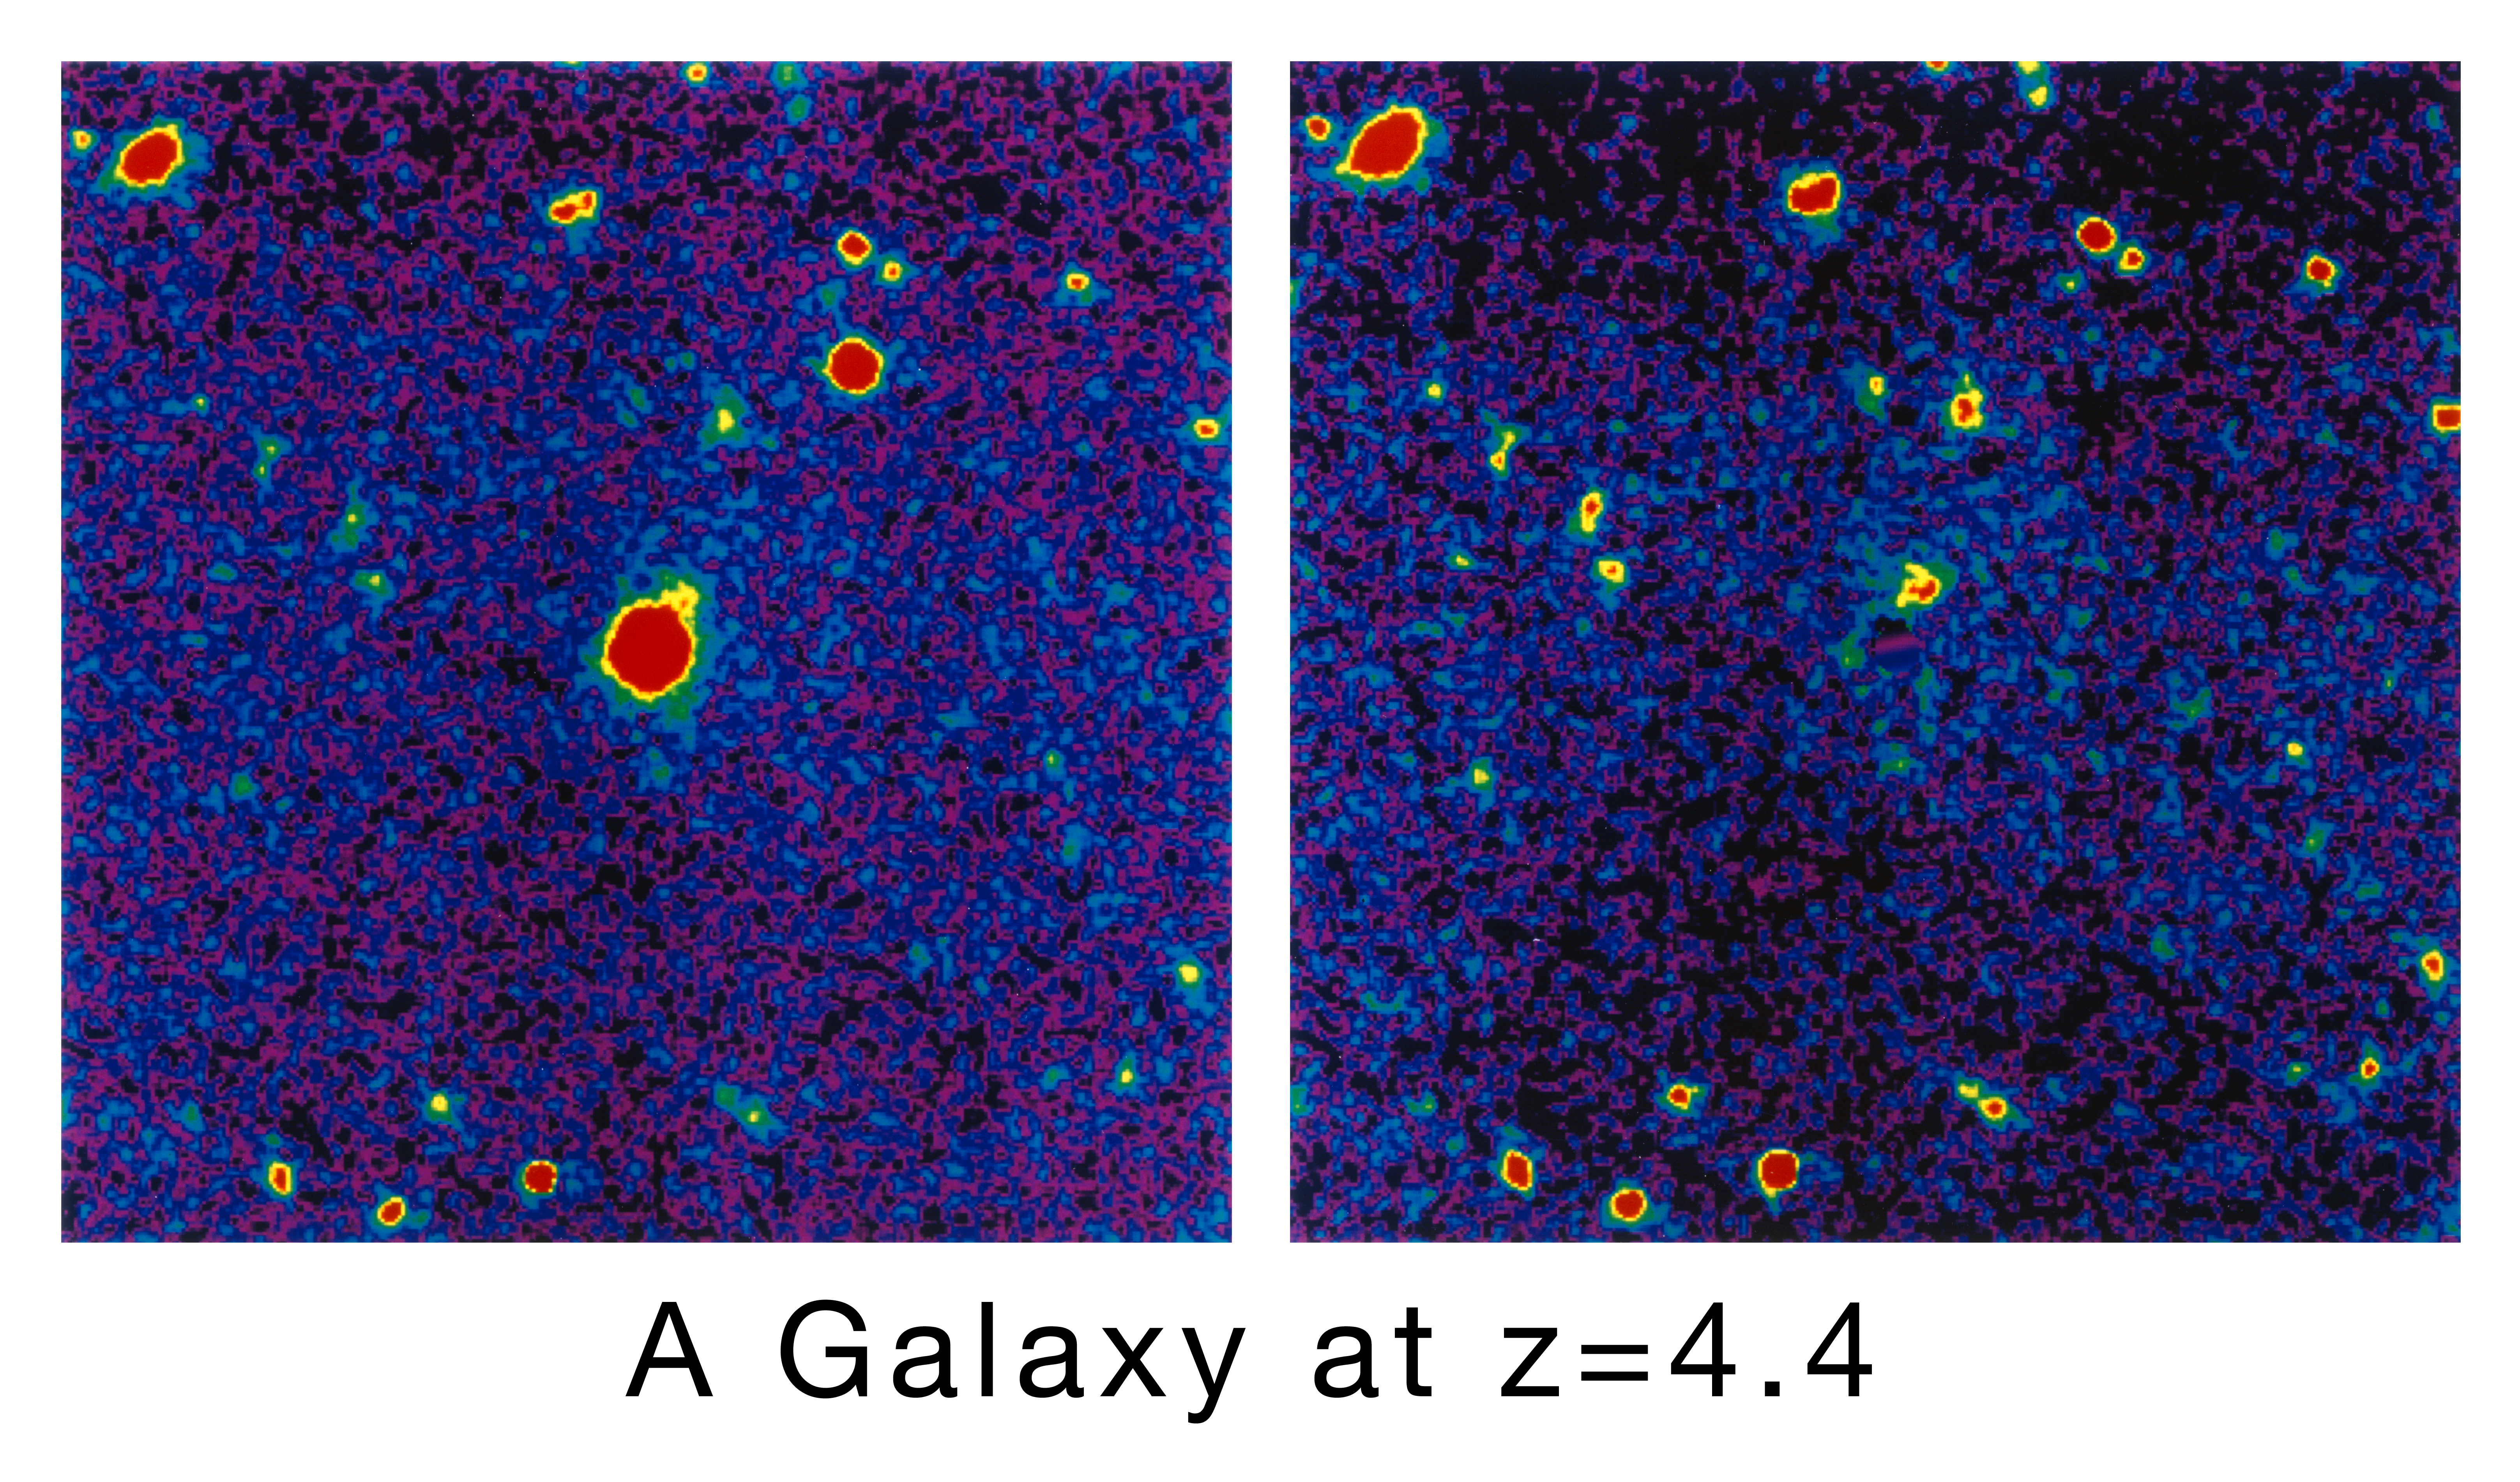

A galaxy at the edge of the Universe

These two photos show the extremely distant galaxy with redshift z = 4.4, detected near QSO 1202-07.

(a) The left image was obtained with the SUSI CCD camera at the ESO 3.5-metre NTT telescope. It is the sum of 6 single exposures in red colour of the QSO 1202-07 field with a total integration time of 60 minutes. Most of the objects seen are galaxies; the faintest ones have approx. red magnitude R = 26.5. The brightest star-like image at the center of the field is of the 18th magnitude QSO. The galaxy in the line of sight at redshift z=4.4 is barely visible, 2 arcsec NW of the QSO. This corresponds to ~ 12 kpc at the cosmological distance. The red magnitude is R = 24.3. Full Width Half Intensity of the stellar images in the combined frame is 0.52 arcsec. North is at the top and East to the left. The field size is 45x45 arcsec.

(b) The right photo is of the same field as (a), but now including 12 single exposures with total integration time of 120 min and therefore showing even fainter objects. The QSO, as well as a nearby star (upper right quadrant) which was used to determine the point spread function (the shape of the image of a supposedly point-like object), have been subtracted by image processing. This allows a clearer view of the high-redshift galaxy which now shows some evidence of structure, suggestive of spiral or irregular morphology.

Credit: ESO